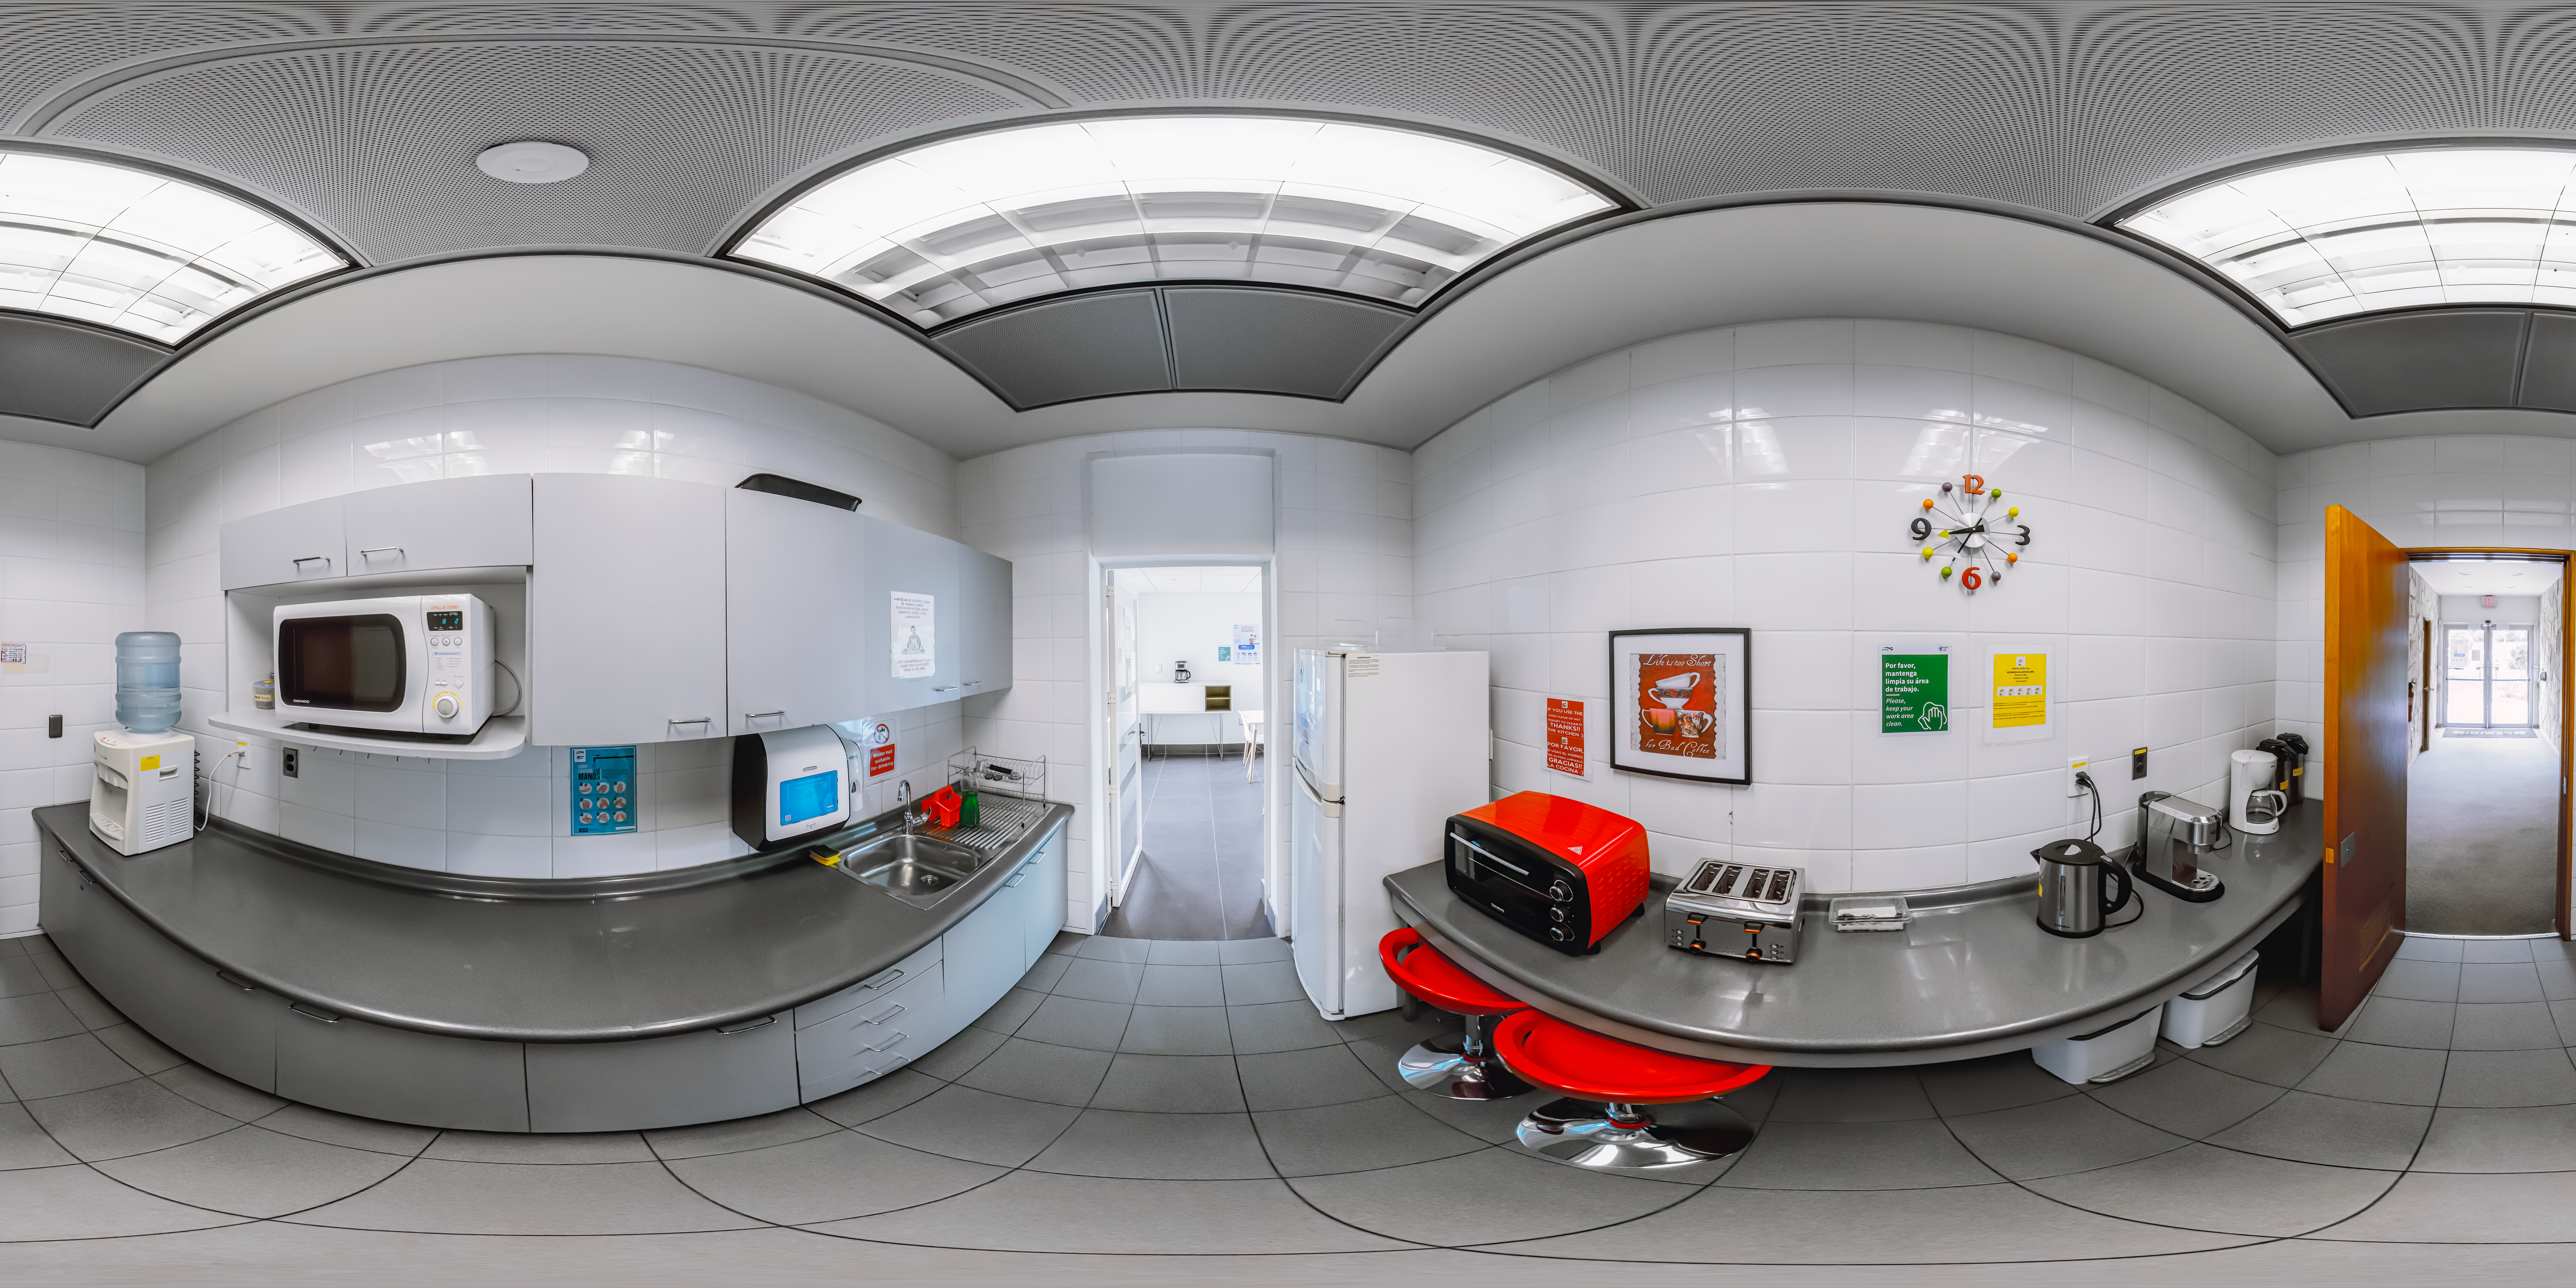

AURA Recinto Kitchen 360 Panorama

A 360 panorama of the kitchen at the AURA Recinto Building C in La Serena, Chile.

Credit: NOIRLab/NSF/AURA/P. Horálek